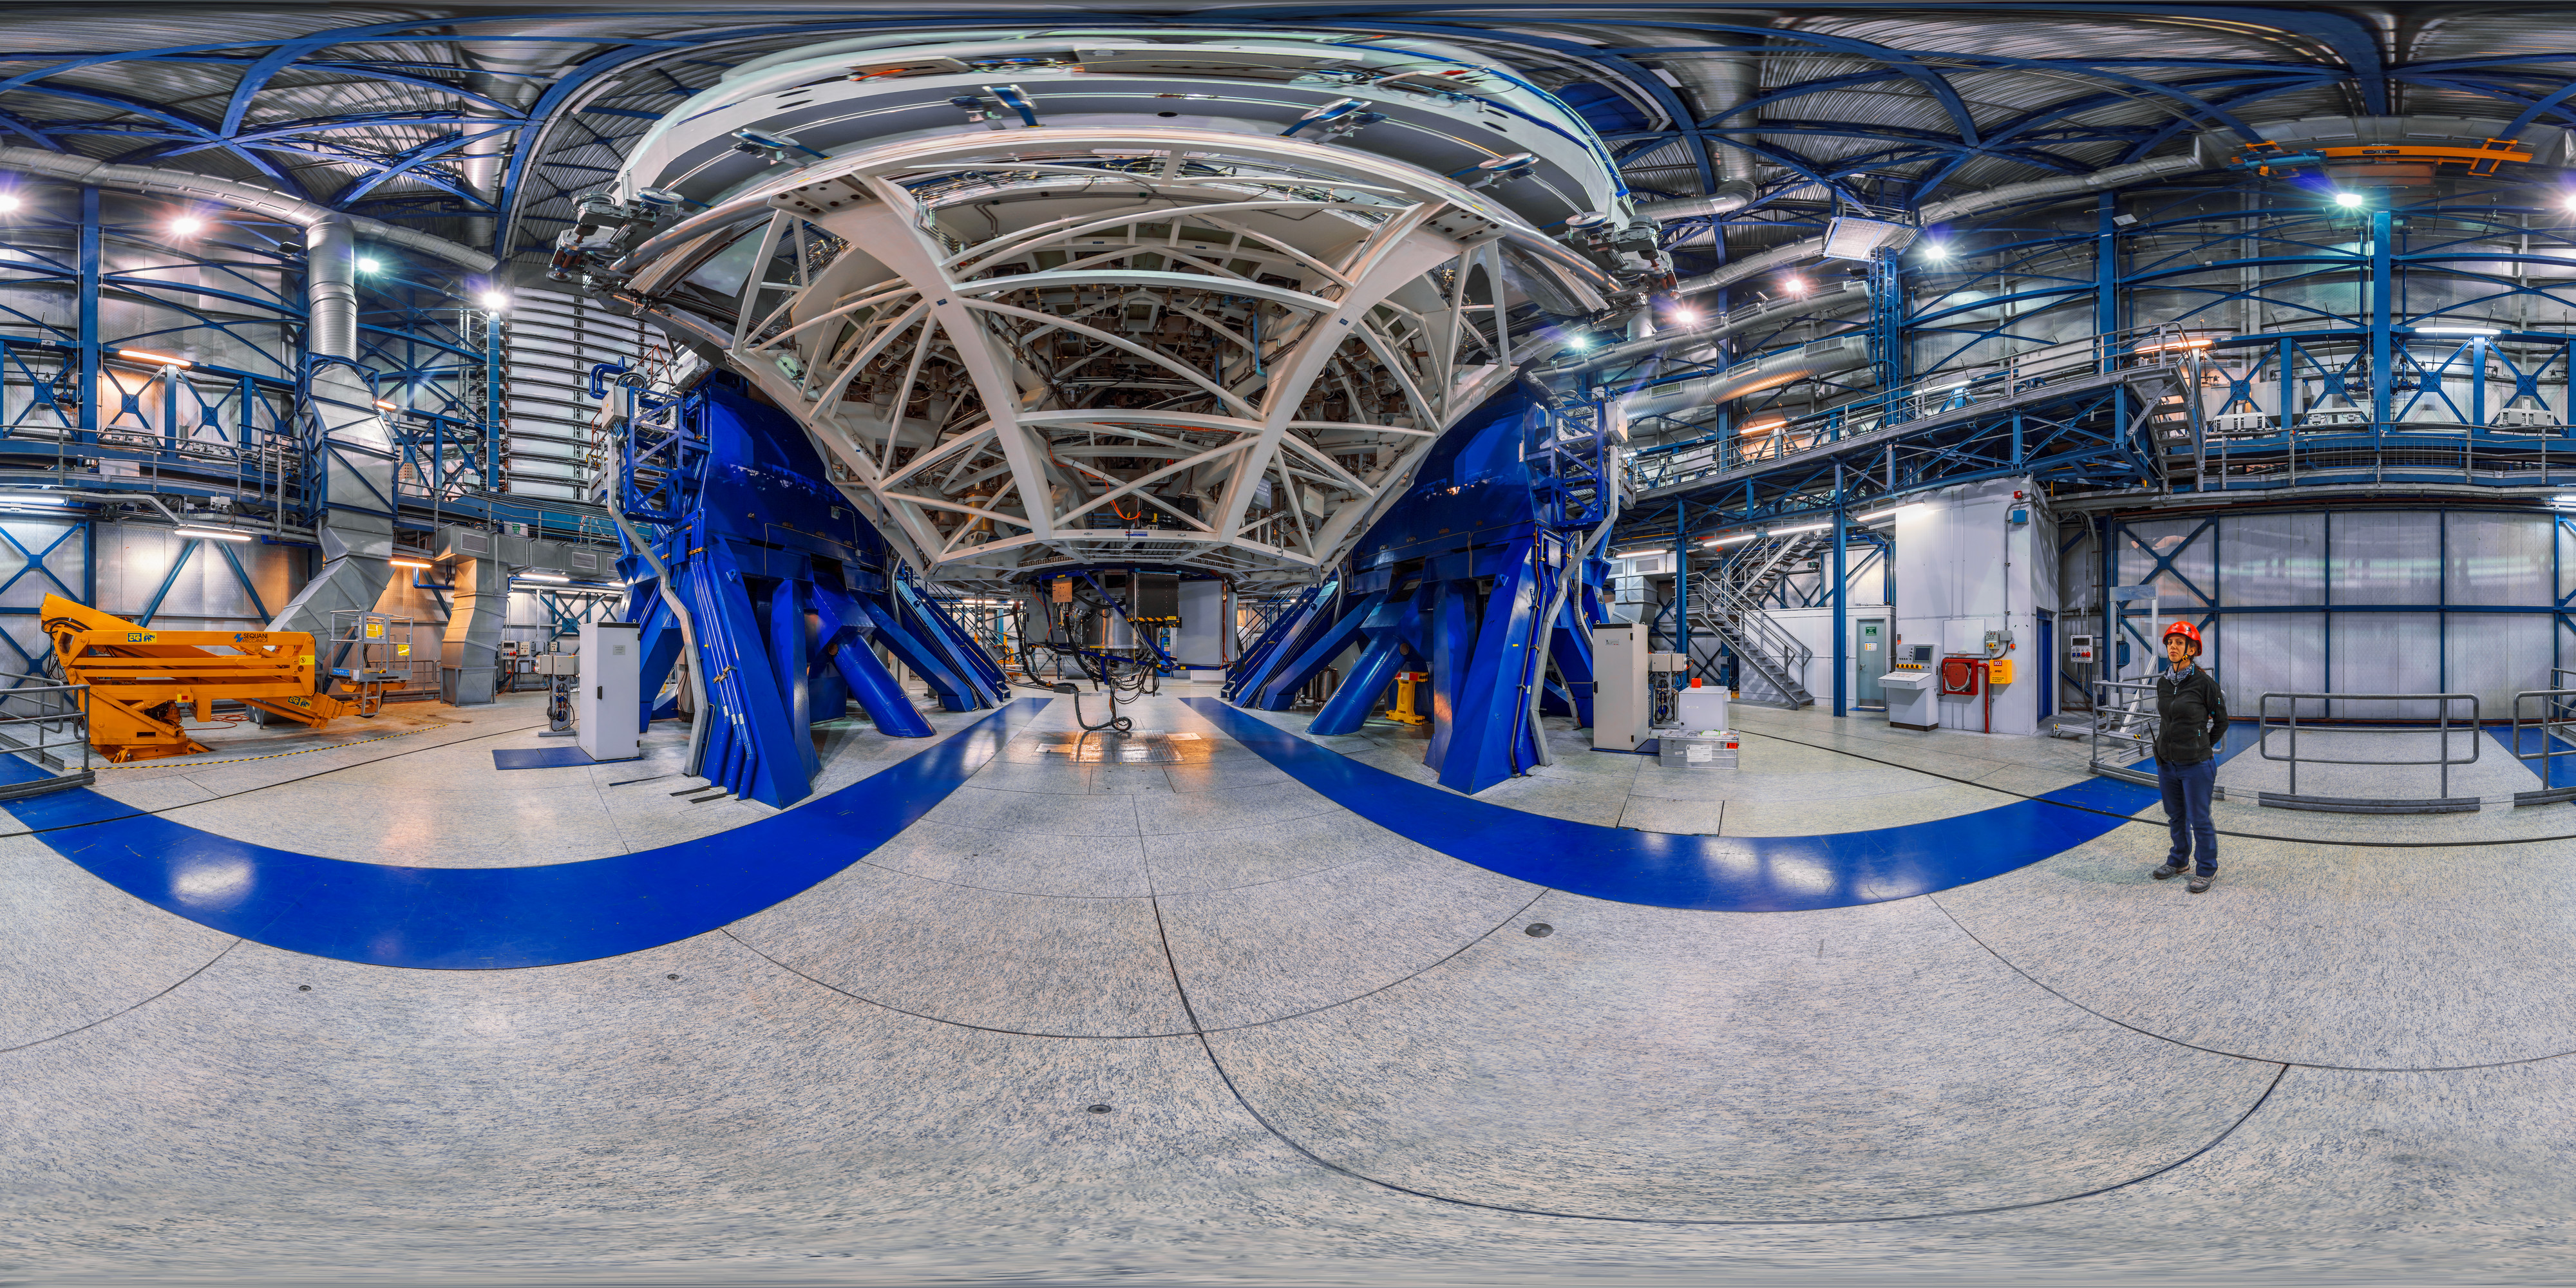

Inside the dome

360-degree panorama from inside one of the four Unit Telescopes of ESO's VLT. Each Unit Telescope has a main mirror 8.2 metres in diameter, and can see objects four billion times fainter than what can be seen with the unaided eye. They can also be used in conjunction with each other, enabling them to see objects up to sixteen times fainter again.

Credit: M. Cabral/ESO